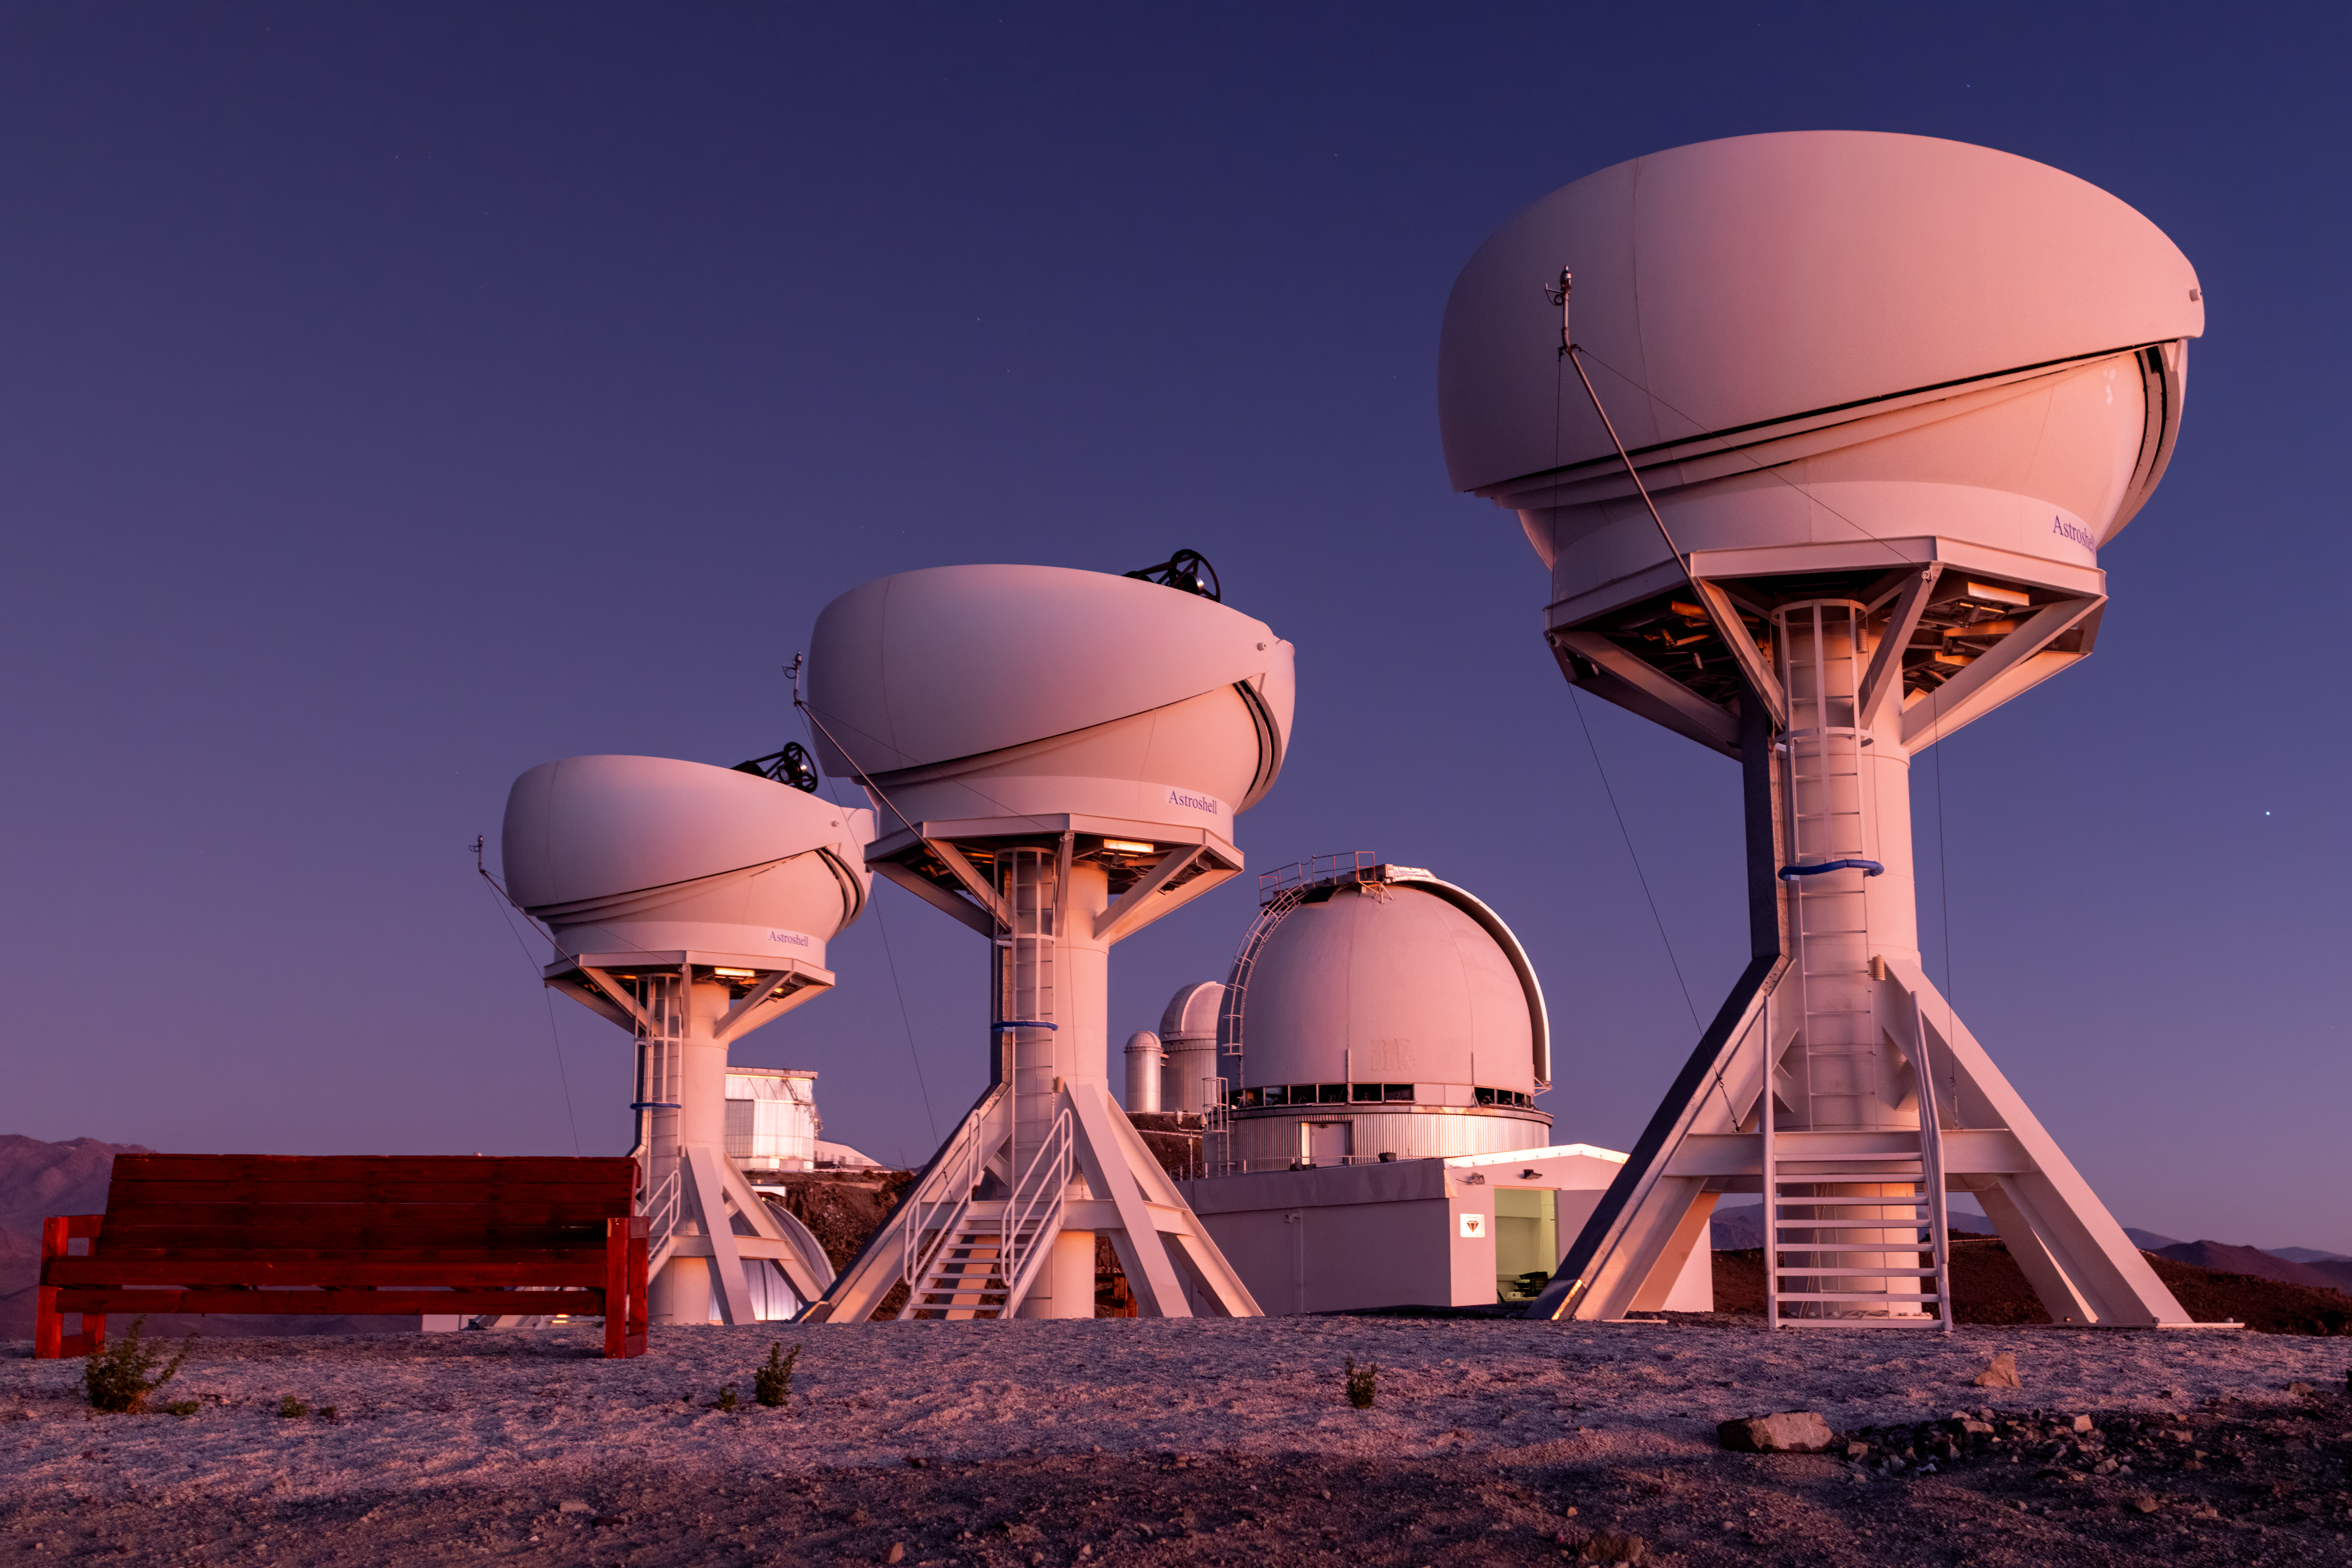

BlackGEM at twilight

The BlackGEM array, consisting of three new telescopes located at ESO’s La Silla Observatory, has begun operations. This photograph shows a twilight view of the open BlackGEM domes.

Credit: S. Bloemen (Radboud University)/ESO